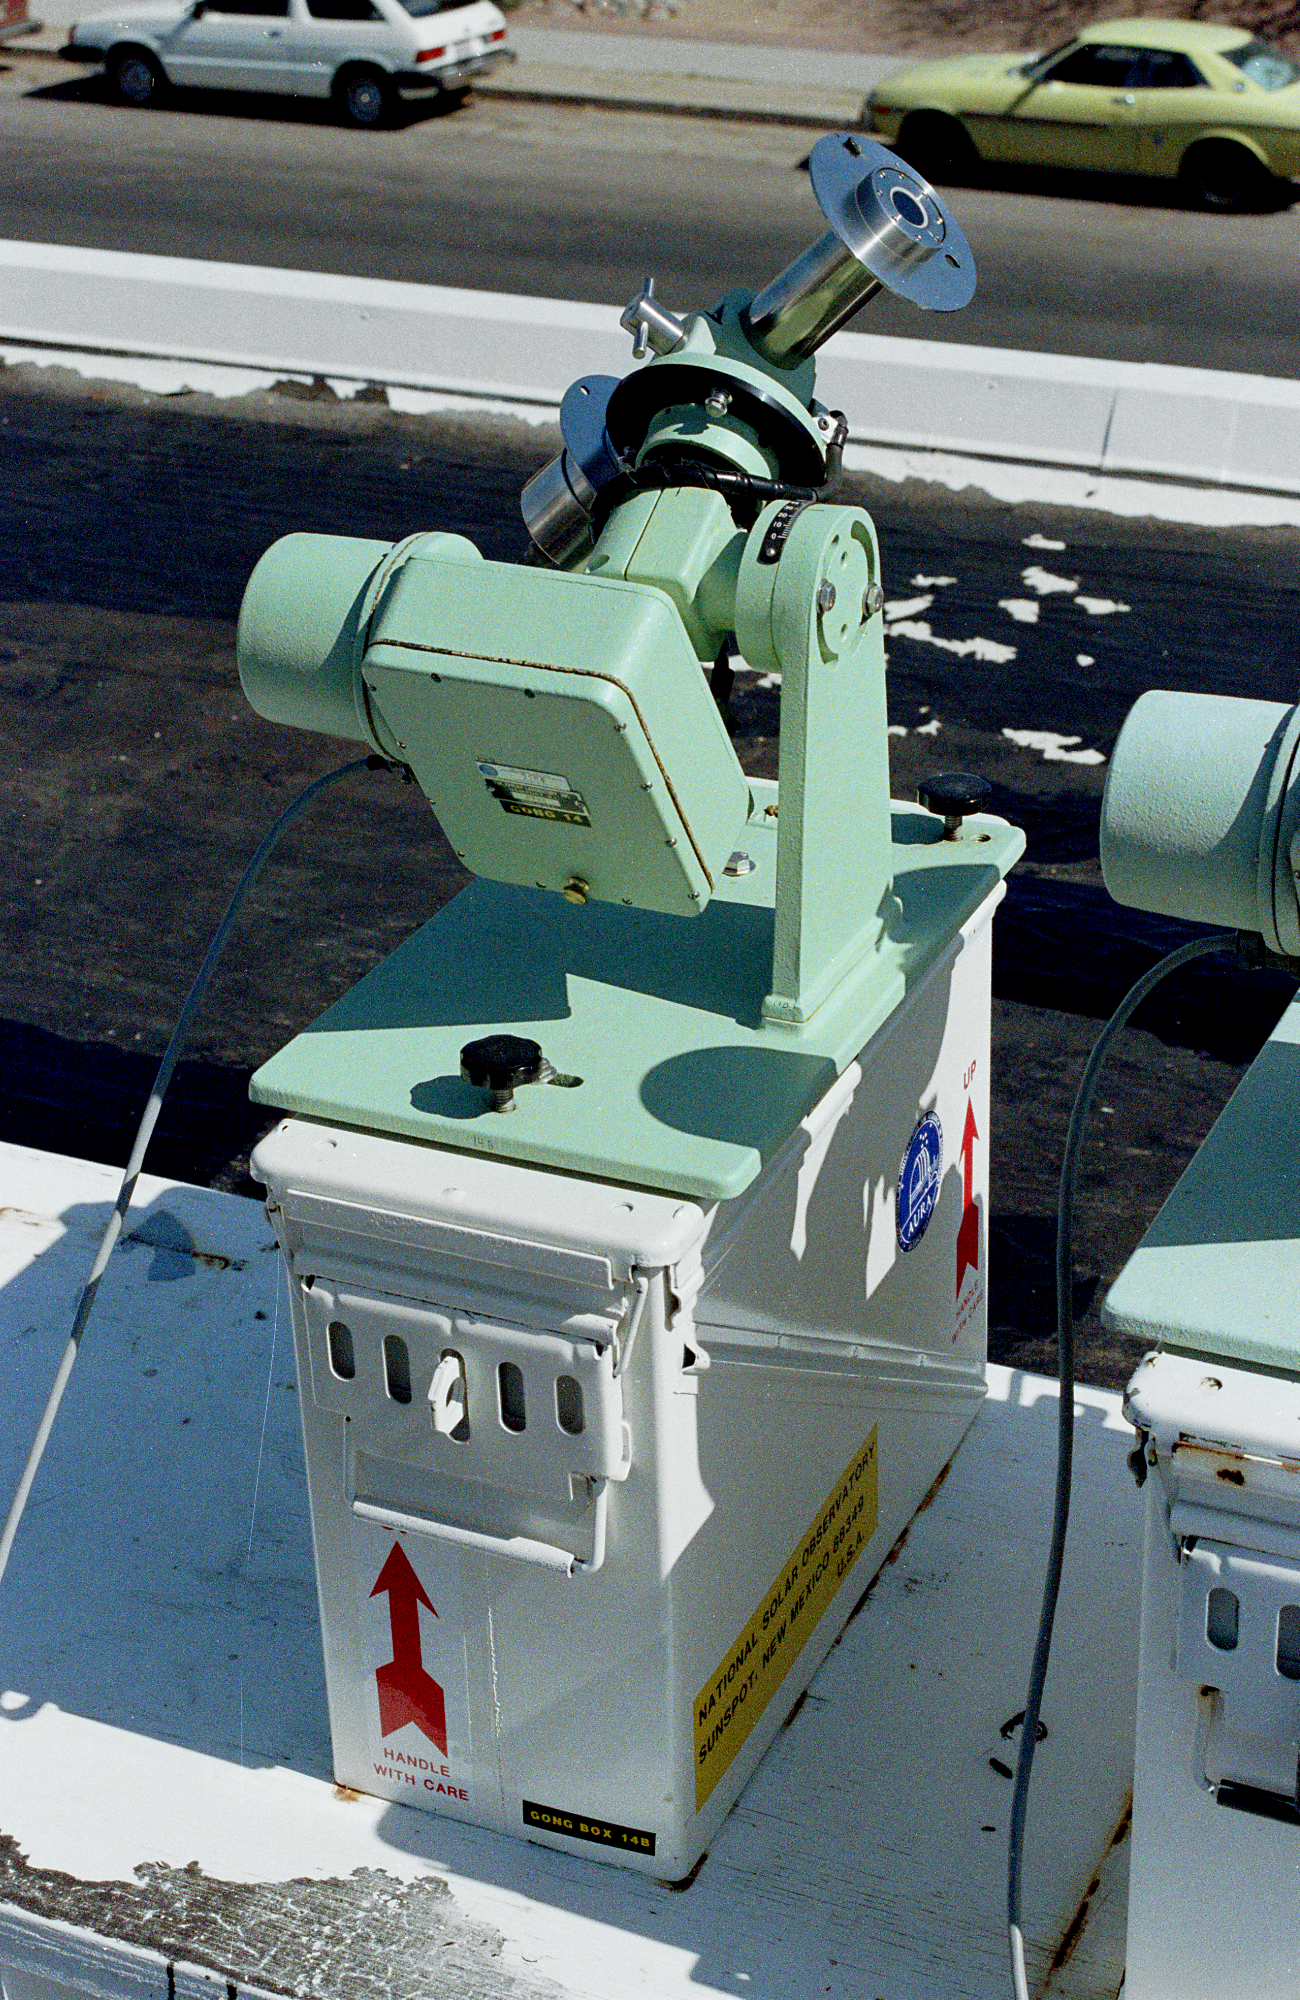

GONG box station

Progress of the GONG (Global Oscillation Network Group) box station as of June 1988, as discussed at that month's AAS meeting. The Global Oscillation Network Group (GONG) studies the oscillations of the Sun.

Credit: NOIRLab/NSF/AURA